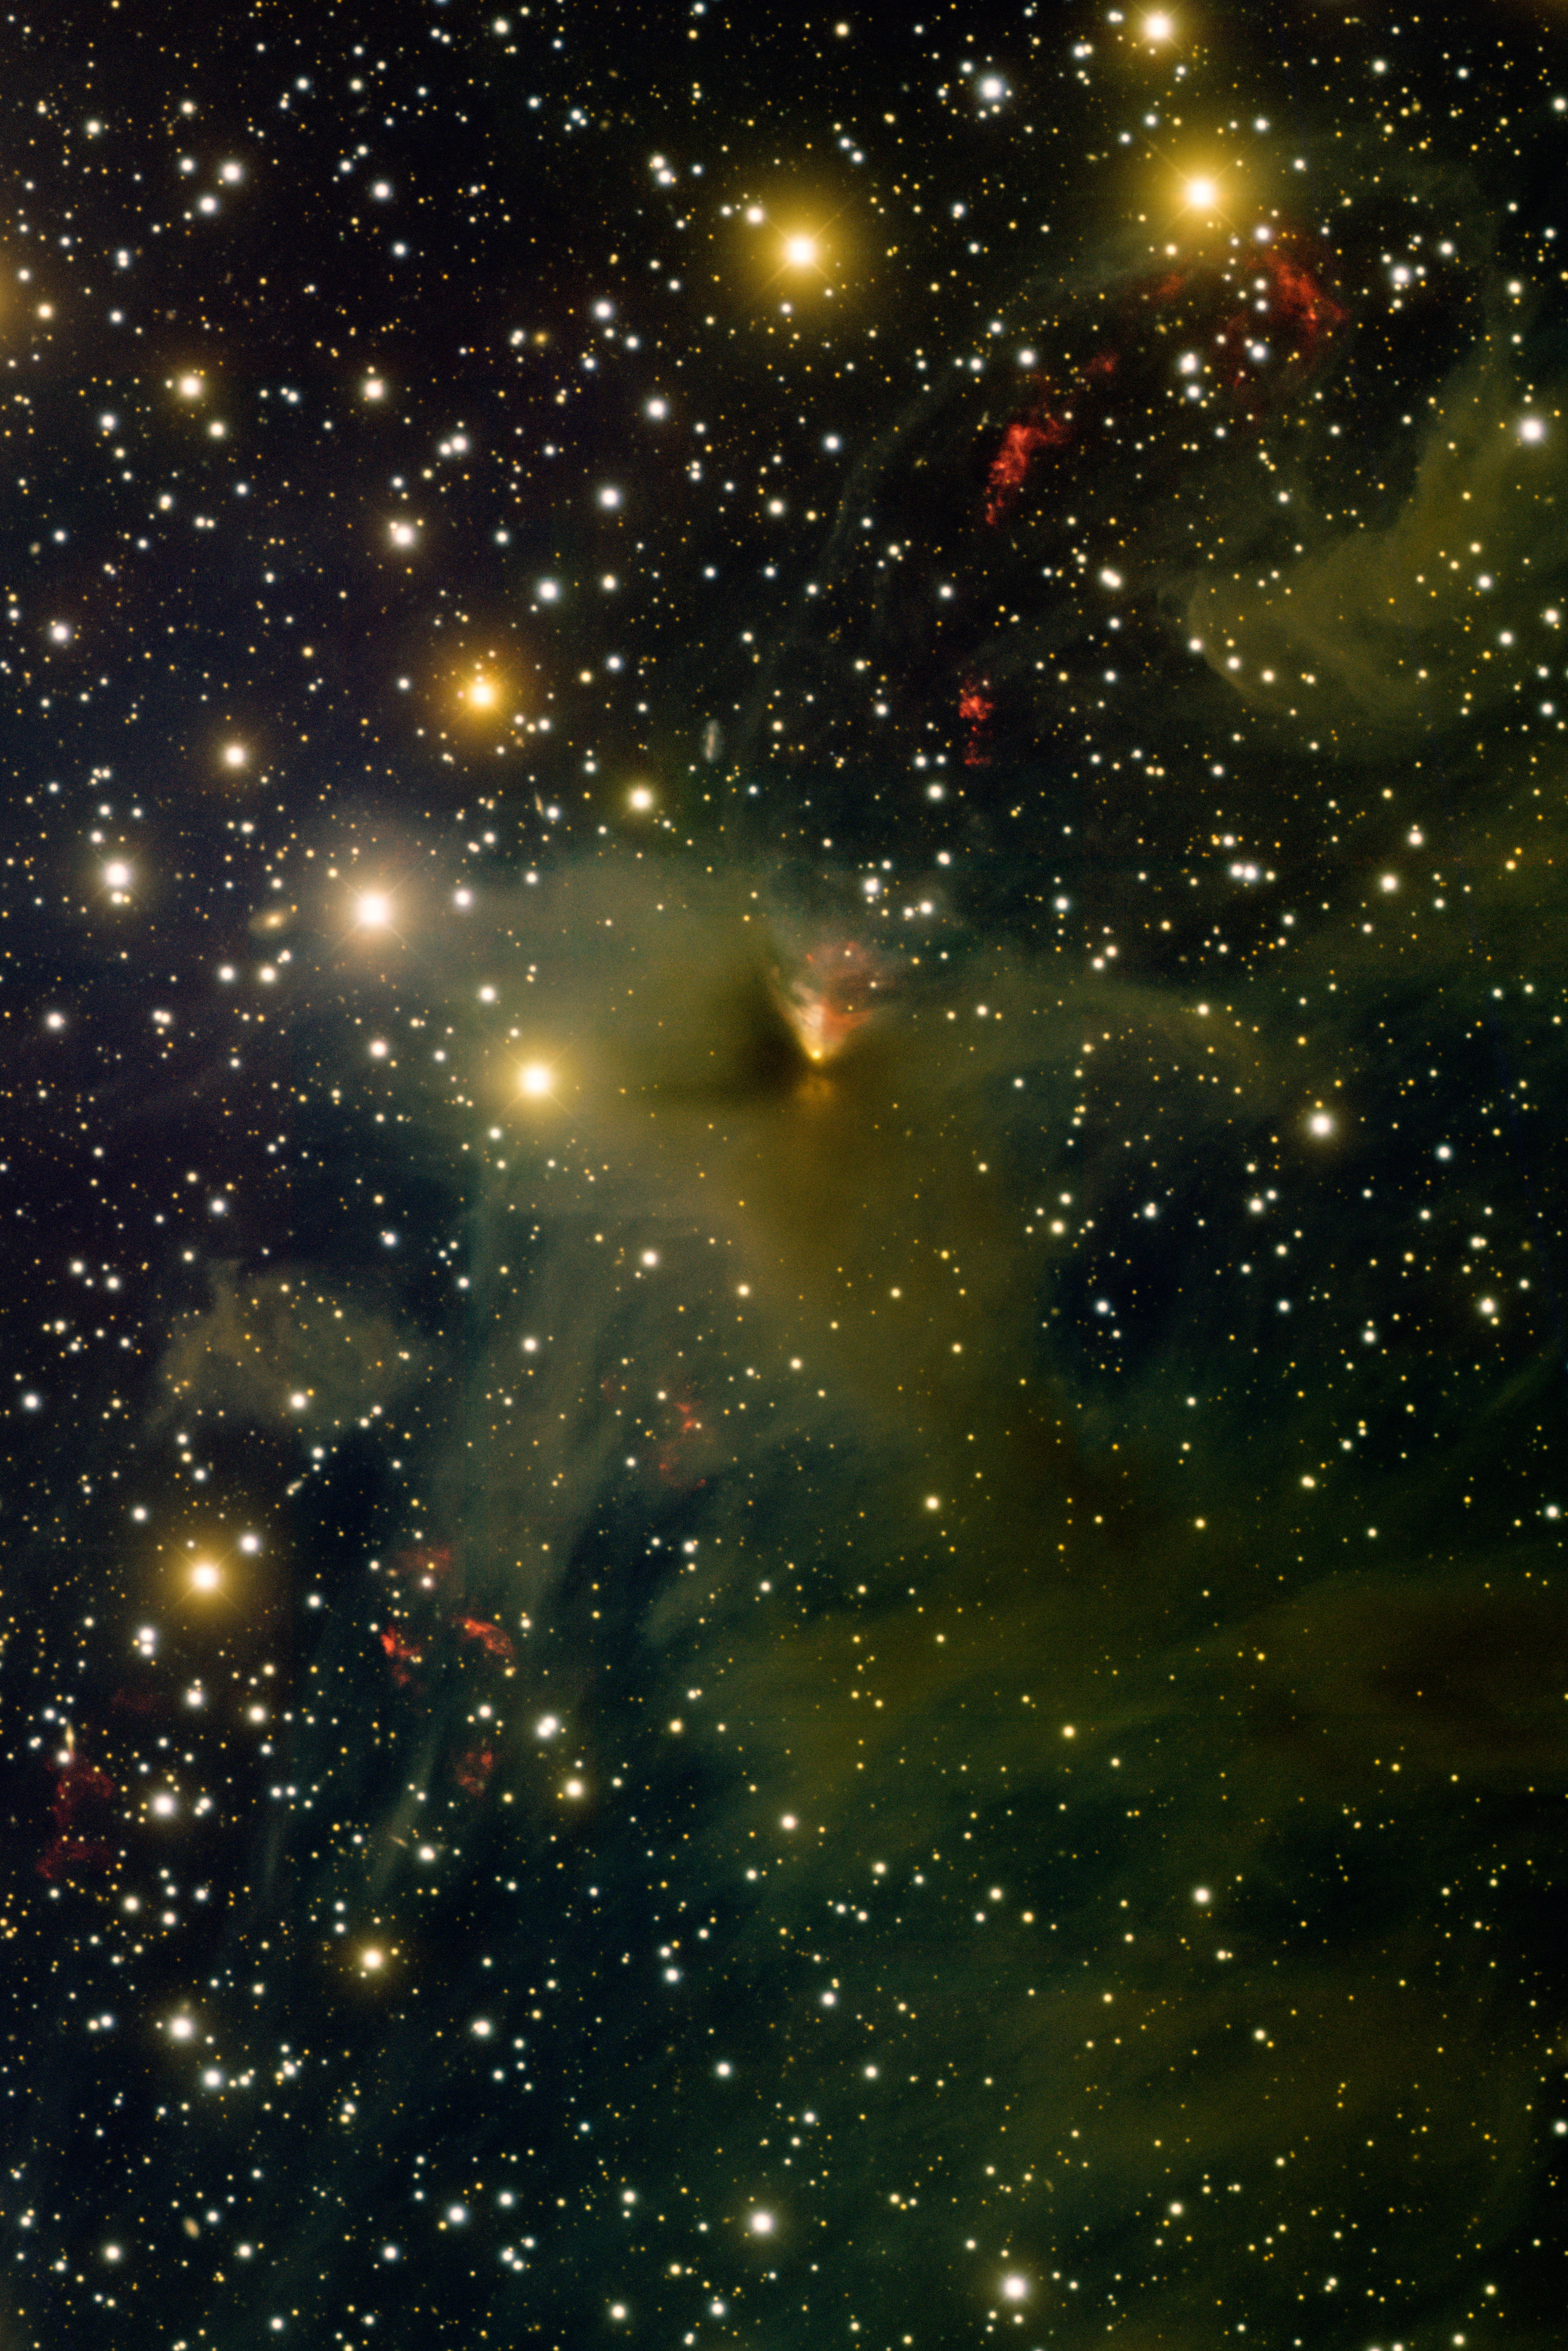

Star PV Cep

This image was obtained with the wide-field view of the Mosaic camera on the Mayall 4-meter telescope at Kitt Peak National Observatory. PV Cep is the star embedded in the cloud of gas near the center of the image. It is a star in the process of forming. As it forms, it is also ejecting hot jets of gas, which can be seen as the gently curved, "S-shaped" line of red blobs of gas that extend to the upper-right and lower-left of PV Cep. The V-shaped cone of light just above PV Cep is red on the right side because the H-alpha data for this image was obtained on two nights over a year apart (June 10th, 2010 and September 16th, 2011). During that time, the illumination of the cone of light by PV Cep changed dramatically. The image was generated with B (blue), V (green), I (orange) and Hydrogen-Alpha (red) filters. In this image, north is up, and east is to the left.

Credit: T.A. Rector (University of Alaska Anchorage) and H. Schweiker (WIYN and NOIRLab/NSF/AURA)